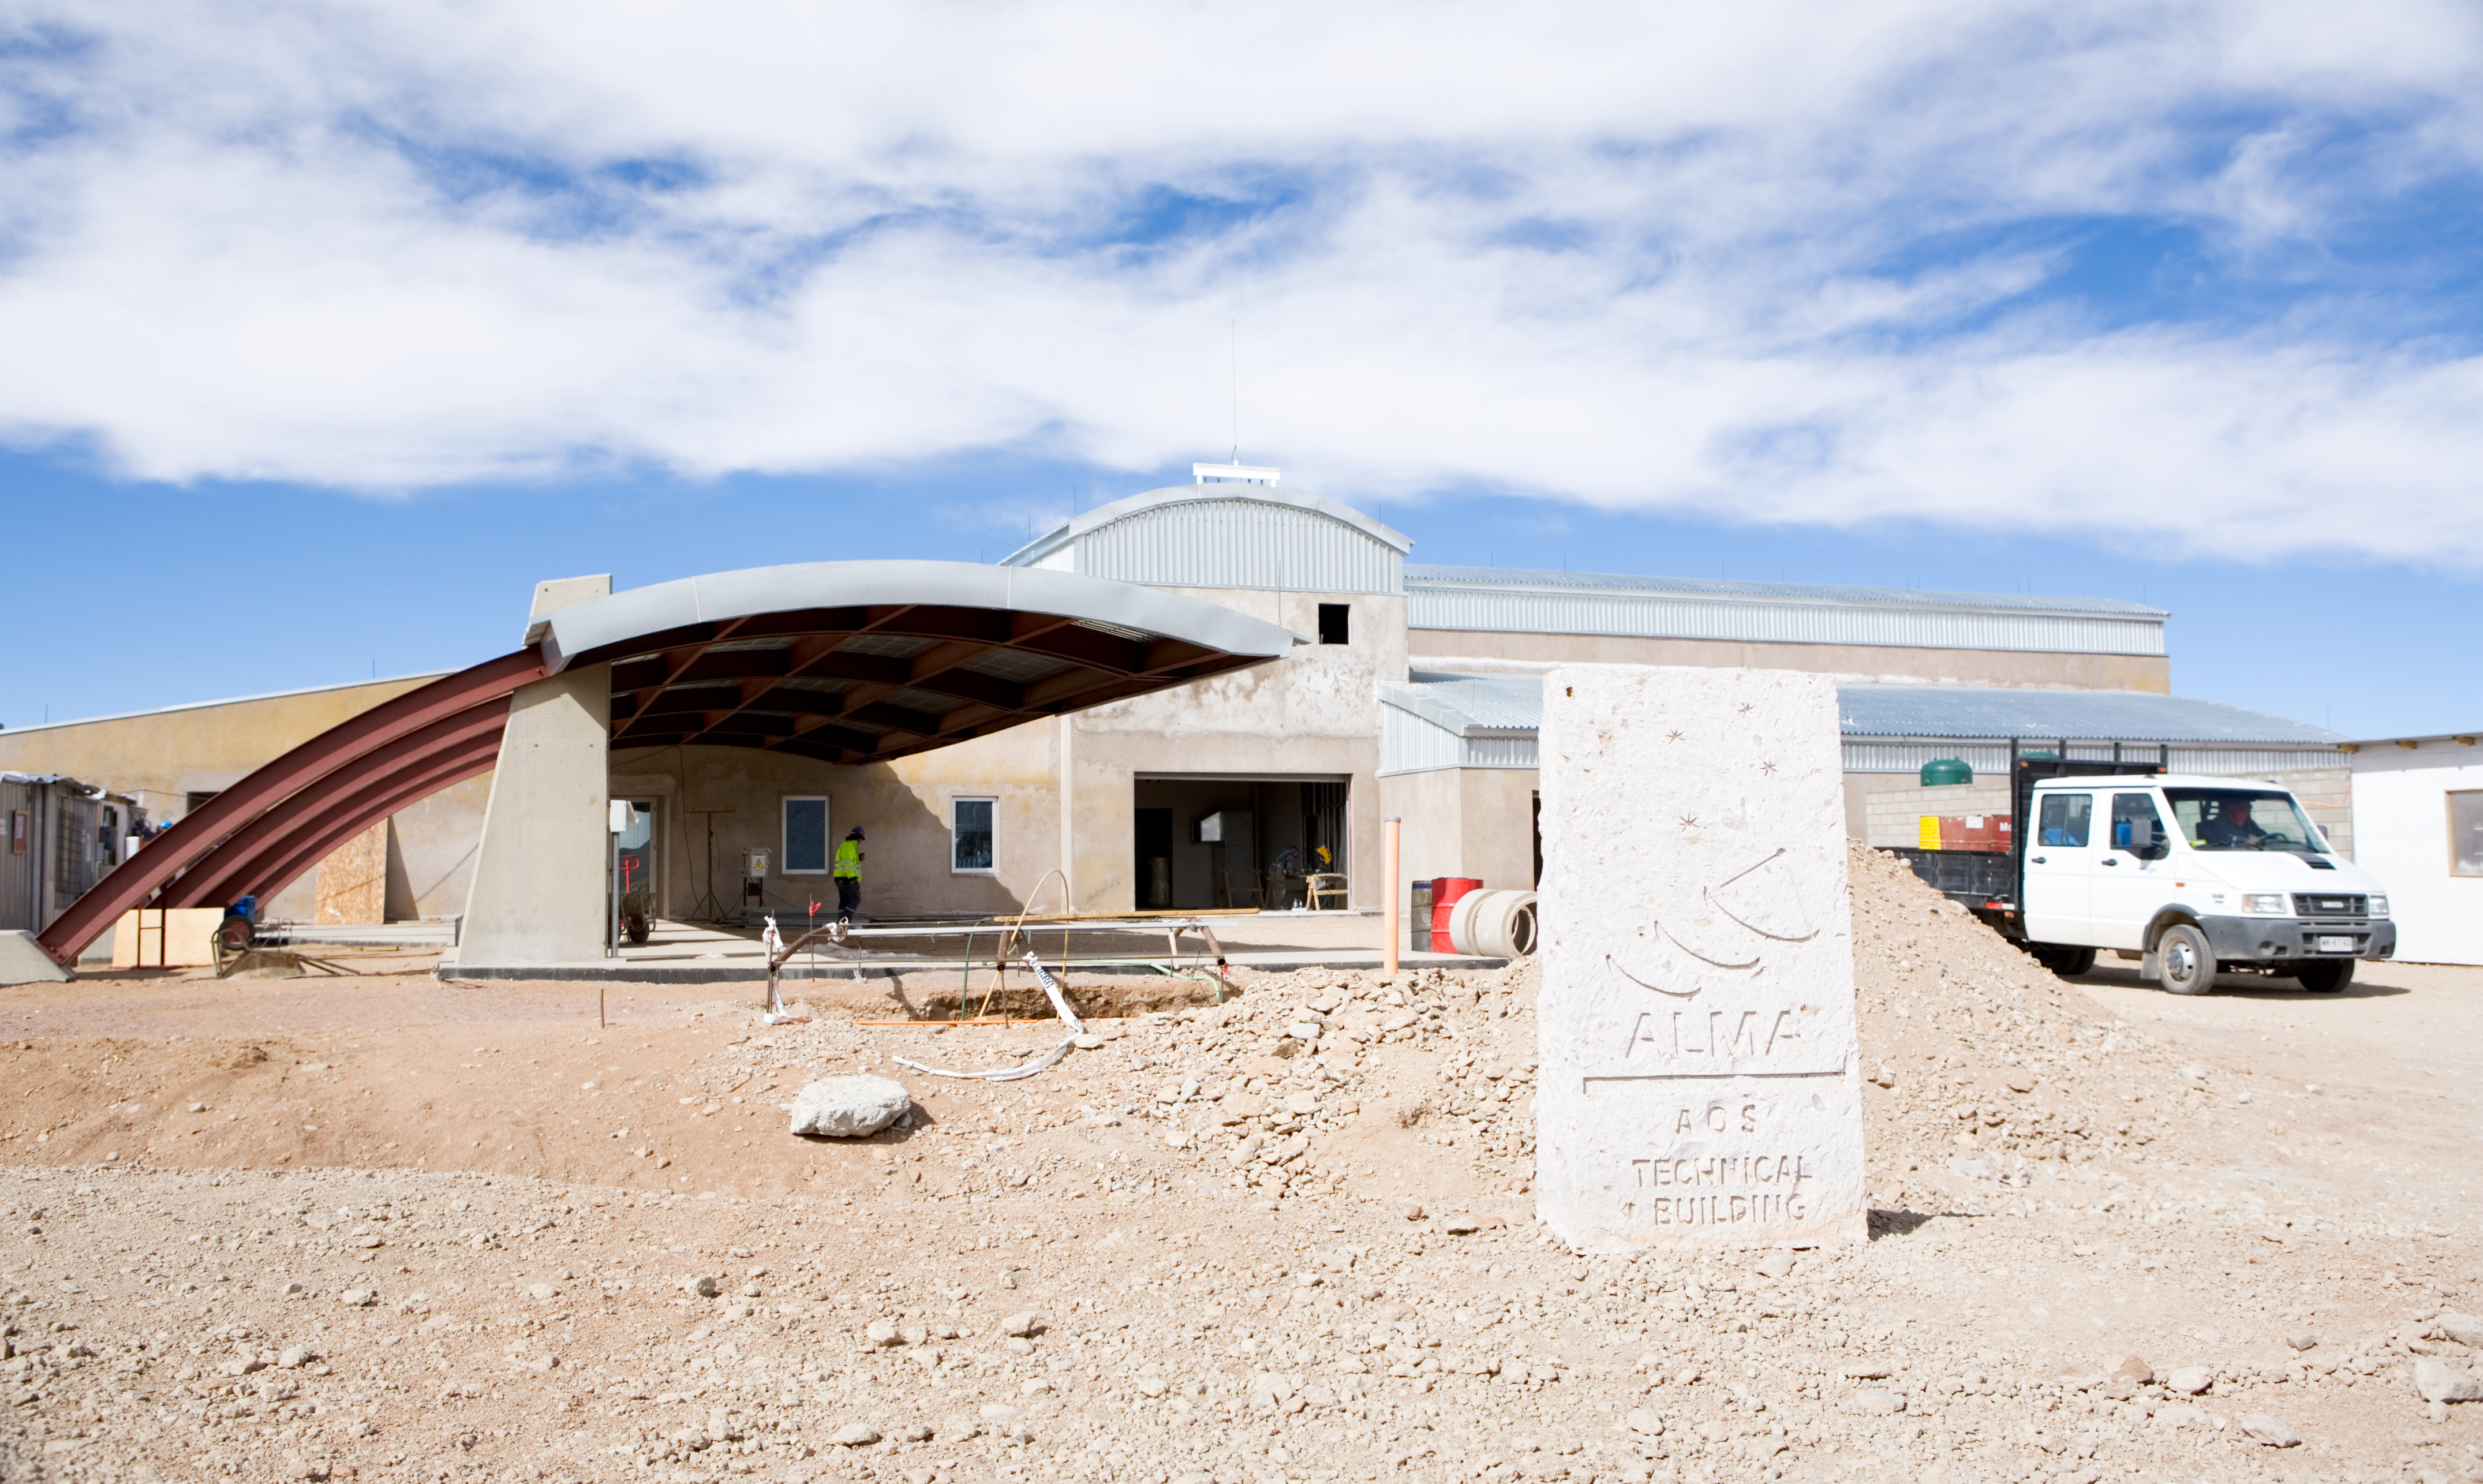

Array Operations Site (AOS) for APEX

Construction of the Array Operations Site (AOS) for the Atacama Pathfinder Experiment (APEX). Image taken in January 2007

Credit: ESO